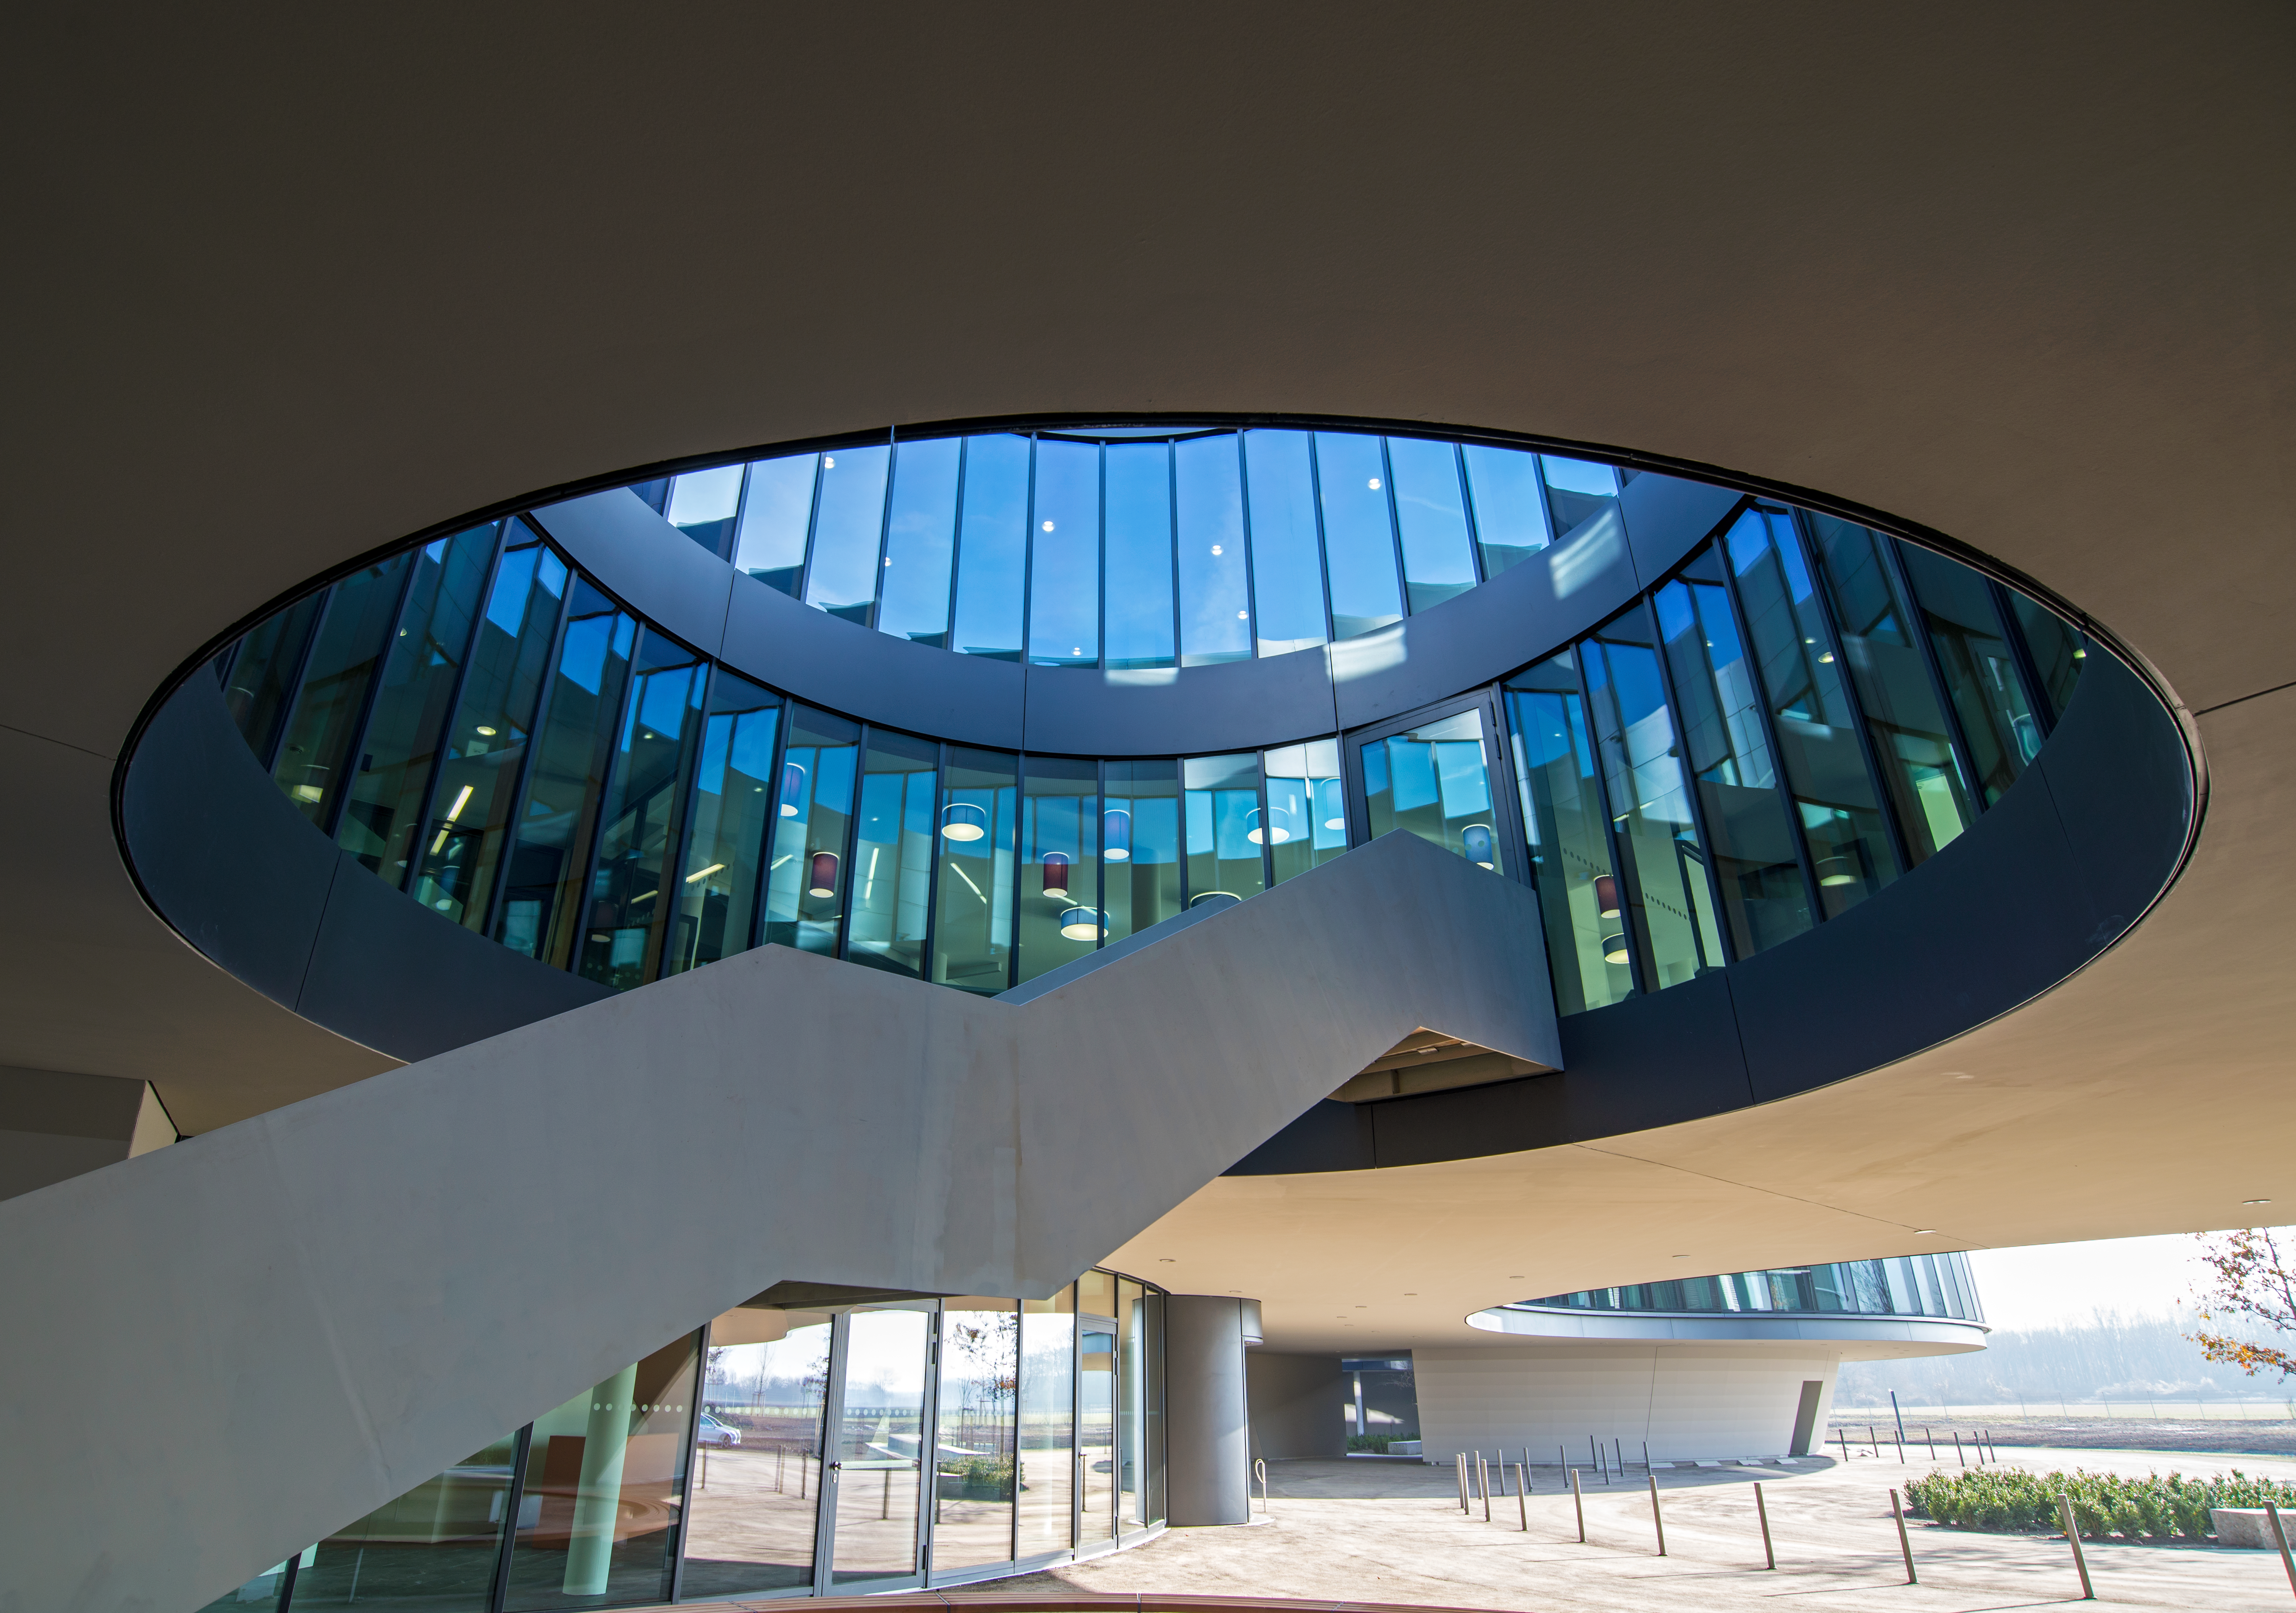

A view of the ESO Headquarters Extension

The innovatively styled new office buildings for the ESO Headquarters extension, designed by architects Auer+Weber+Assoziierte, present interesting architectural structures as seen in this photo.

Credit: ESO